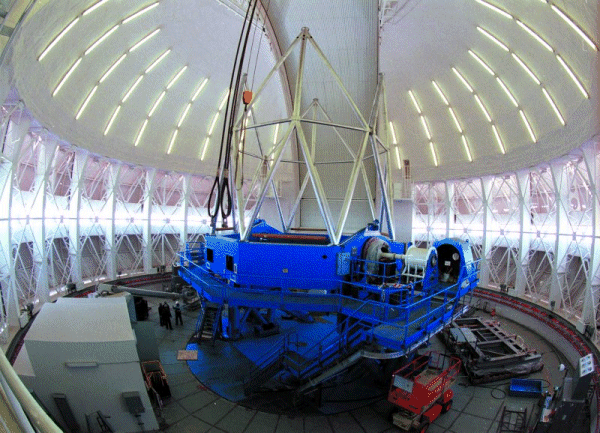

Telescope construction continues at Gemini South. Mid-November 1999

Credit: International Gemini Observatory/AURA